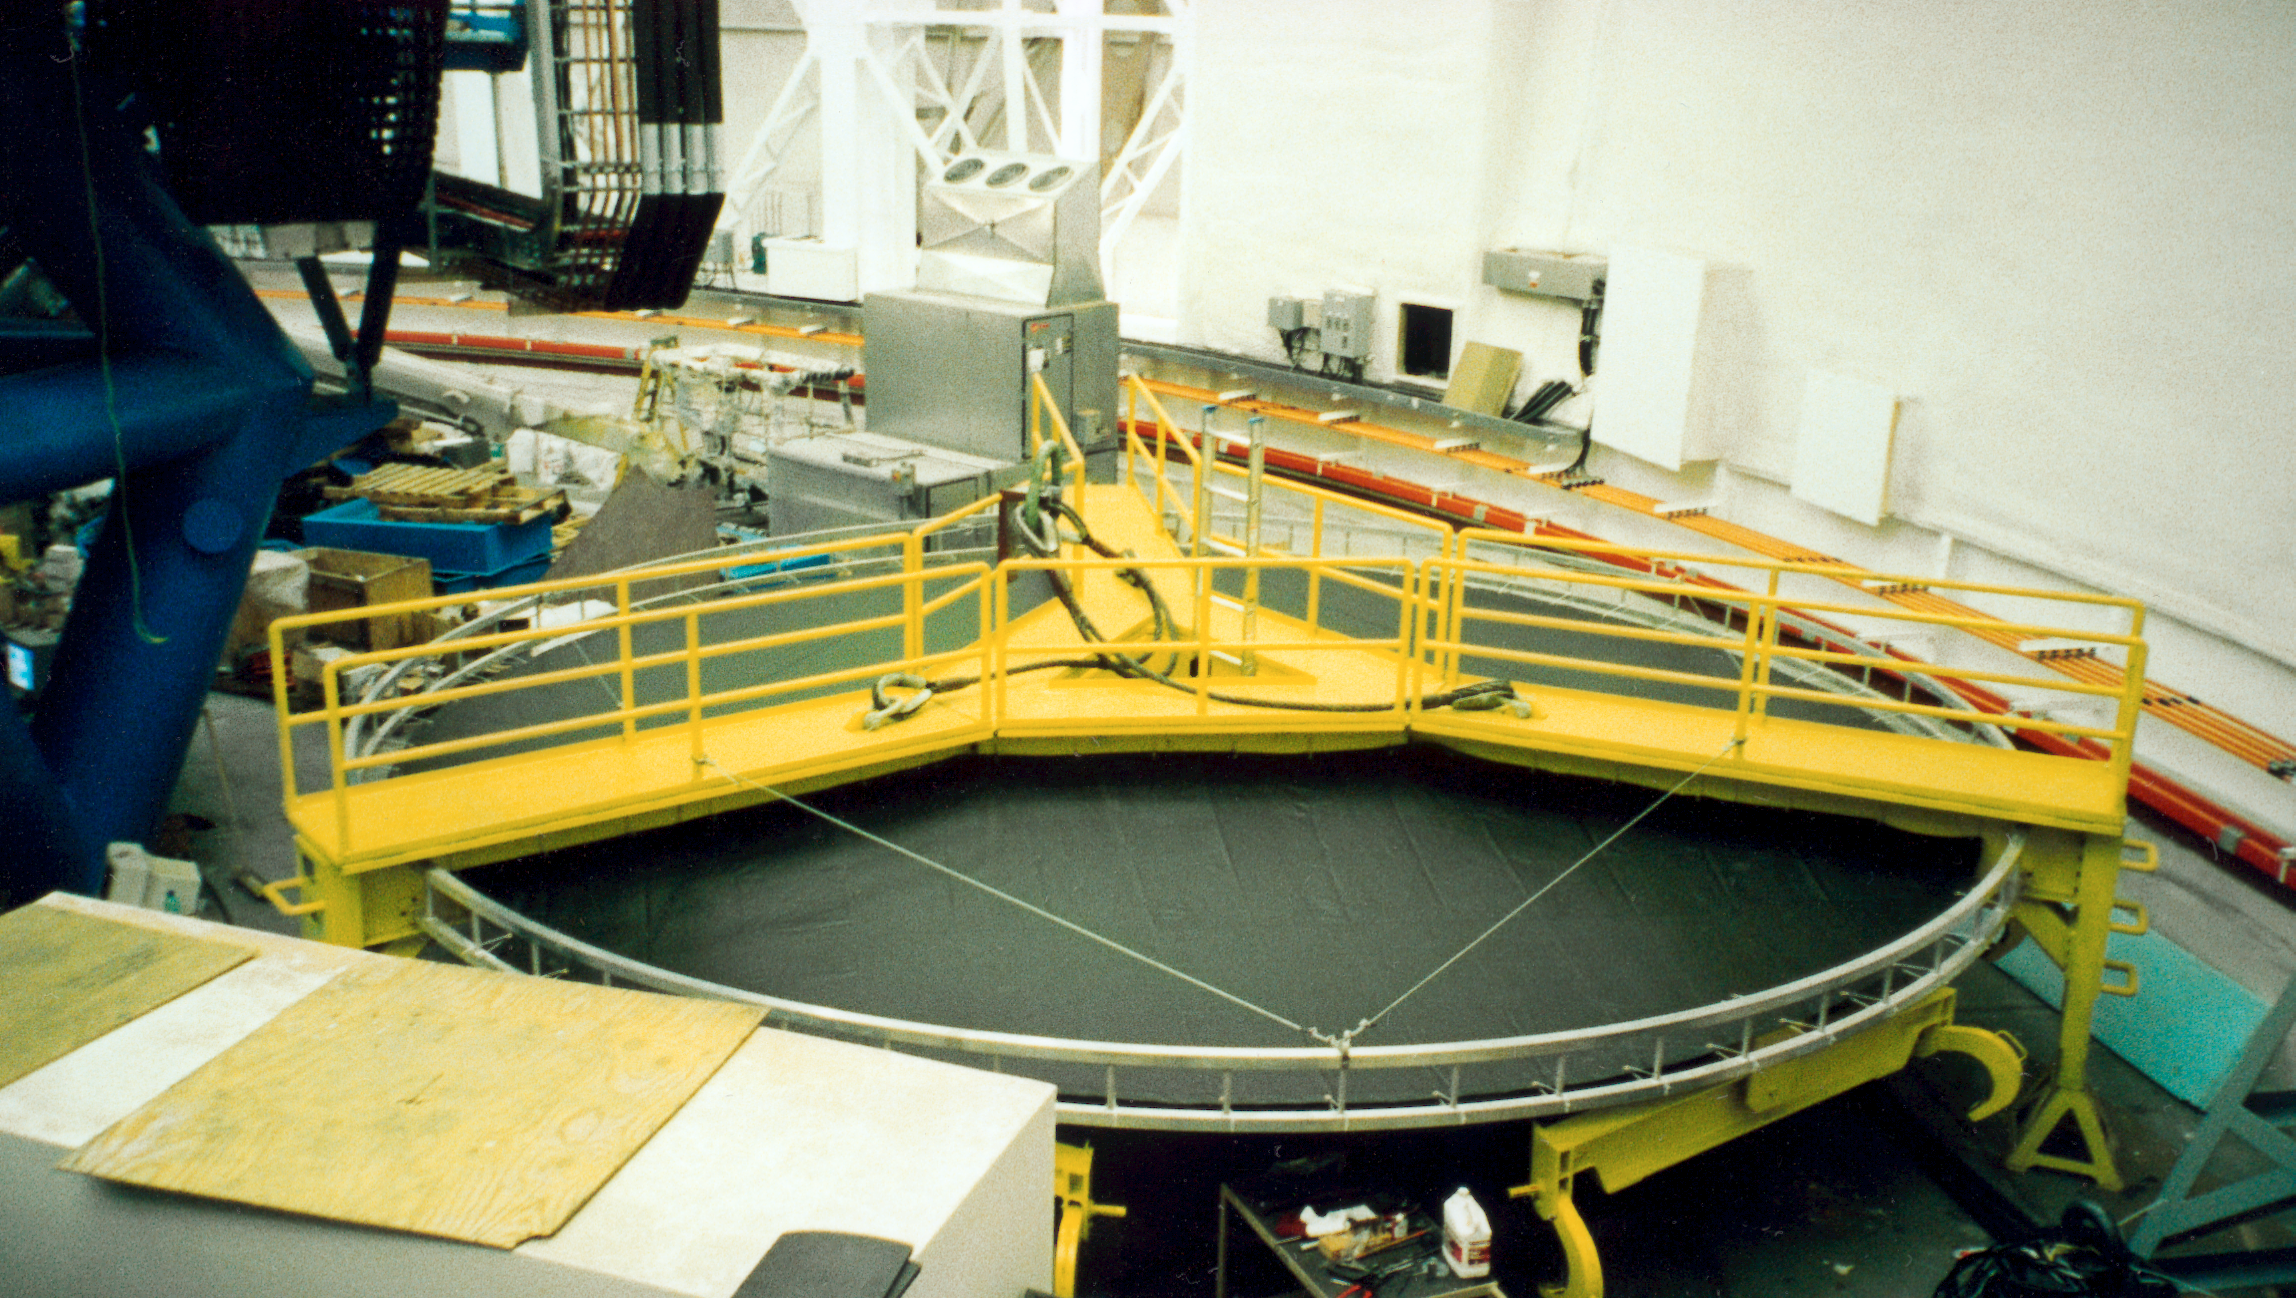

Gemini North mirror lifter

The mirror lifter for the Gemini North 8-meter telescope, seen at Mauna Kea in late September of 1998.

Credit: NOIRLab/NSF/AURA